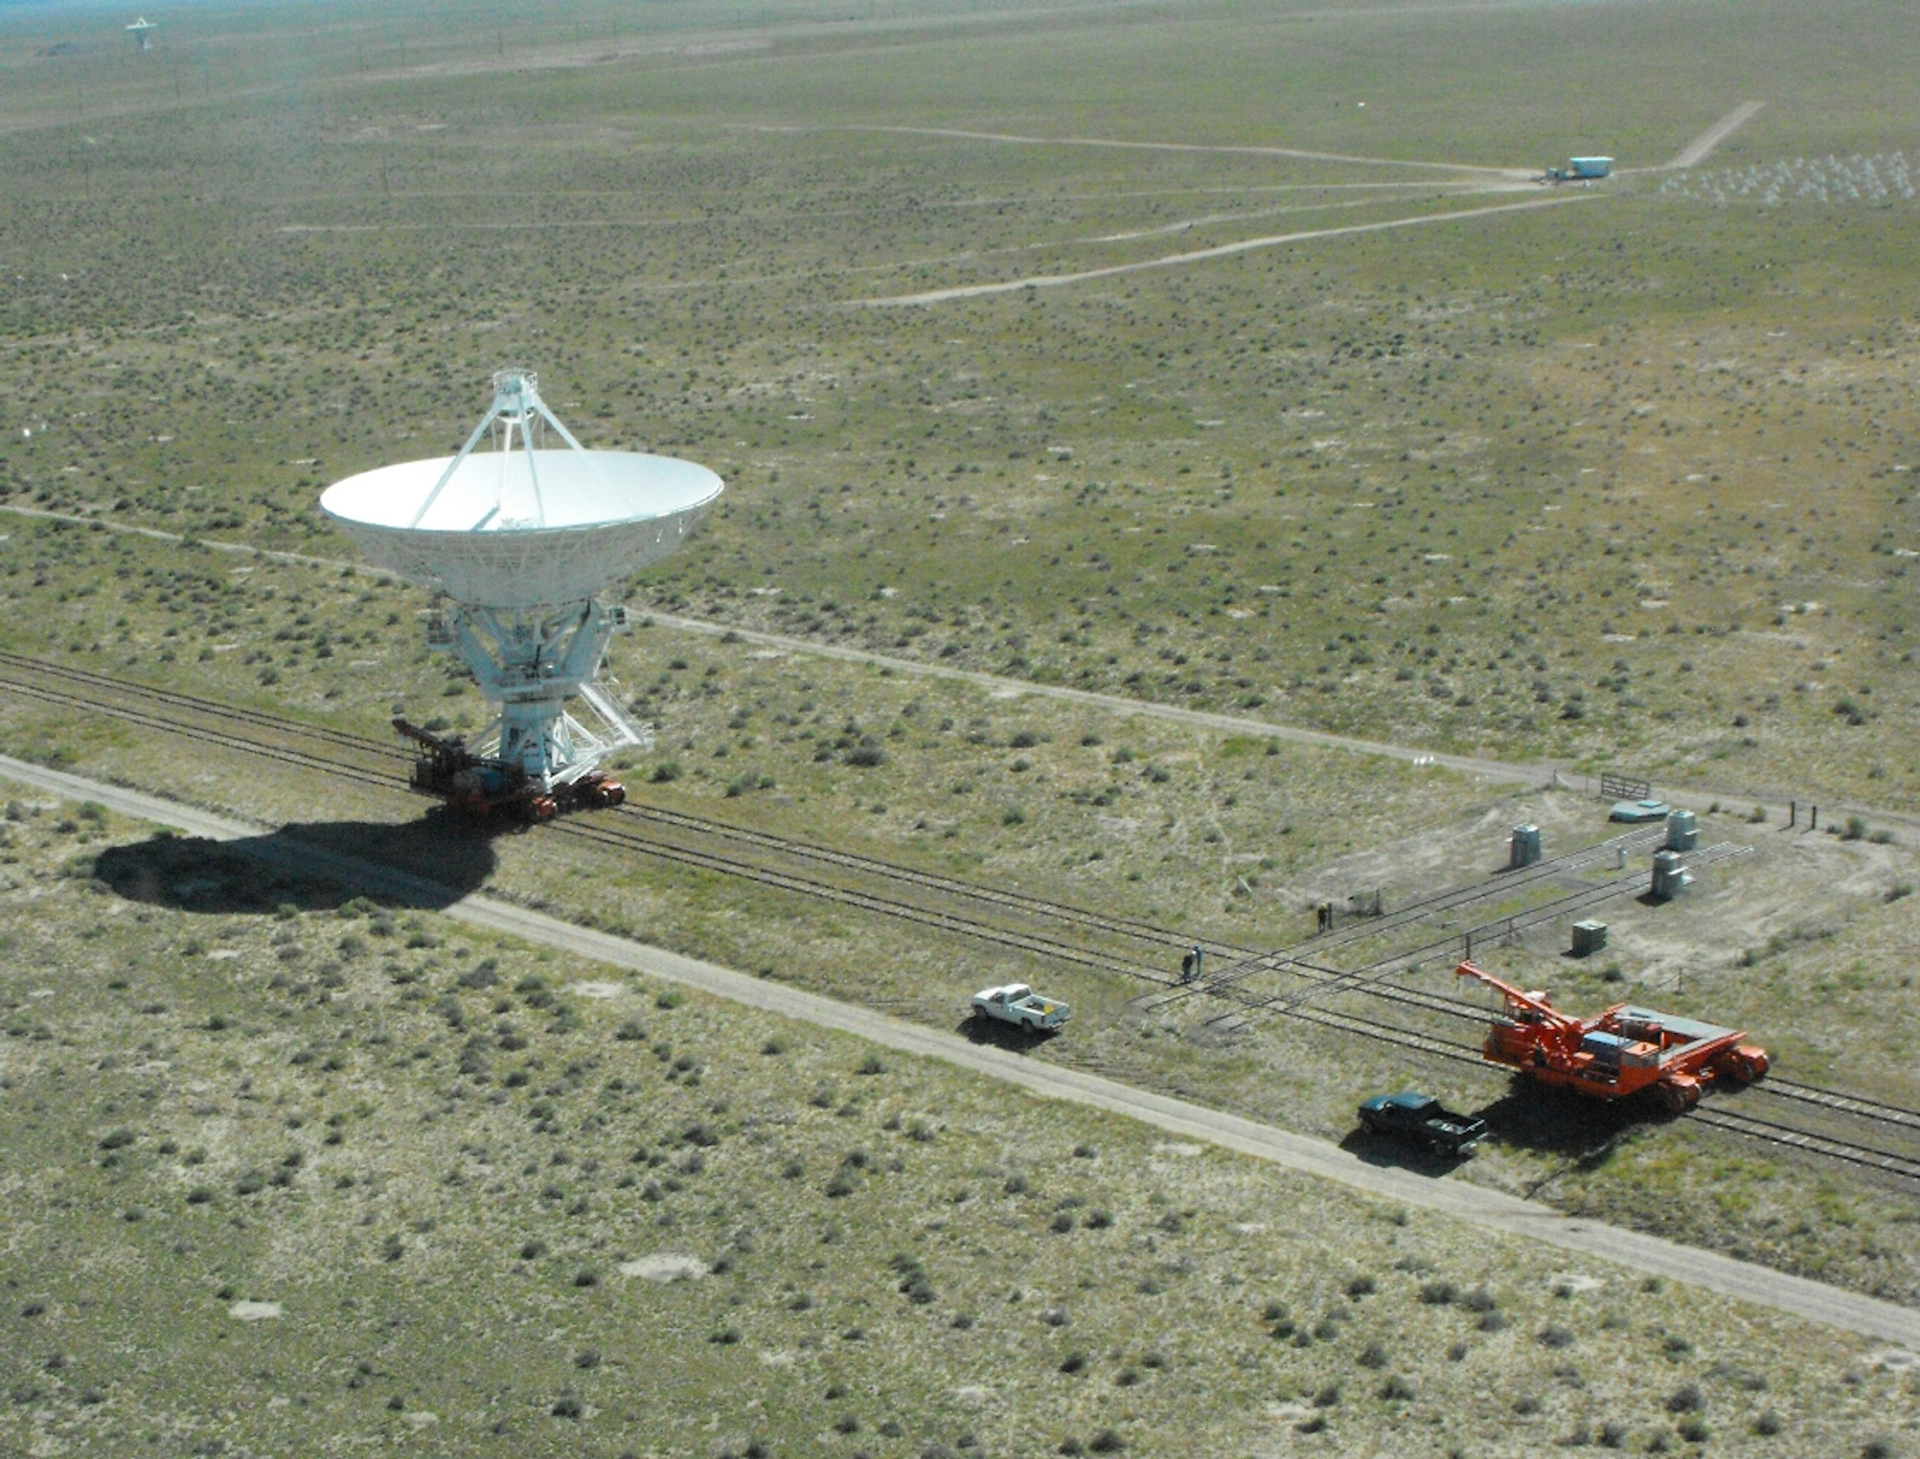

Antenna Move at the VLA

A 25-meter antenna rides the rails during a scheduled reconfiguration of the Karl G. Jansky Very Large Array. The VLA's 27 antennas are moved on a regular schedule throughout the year to change the resolution and capabilities of the array.

Credit: D. Finley, NRAO/AUI/NSF